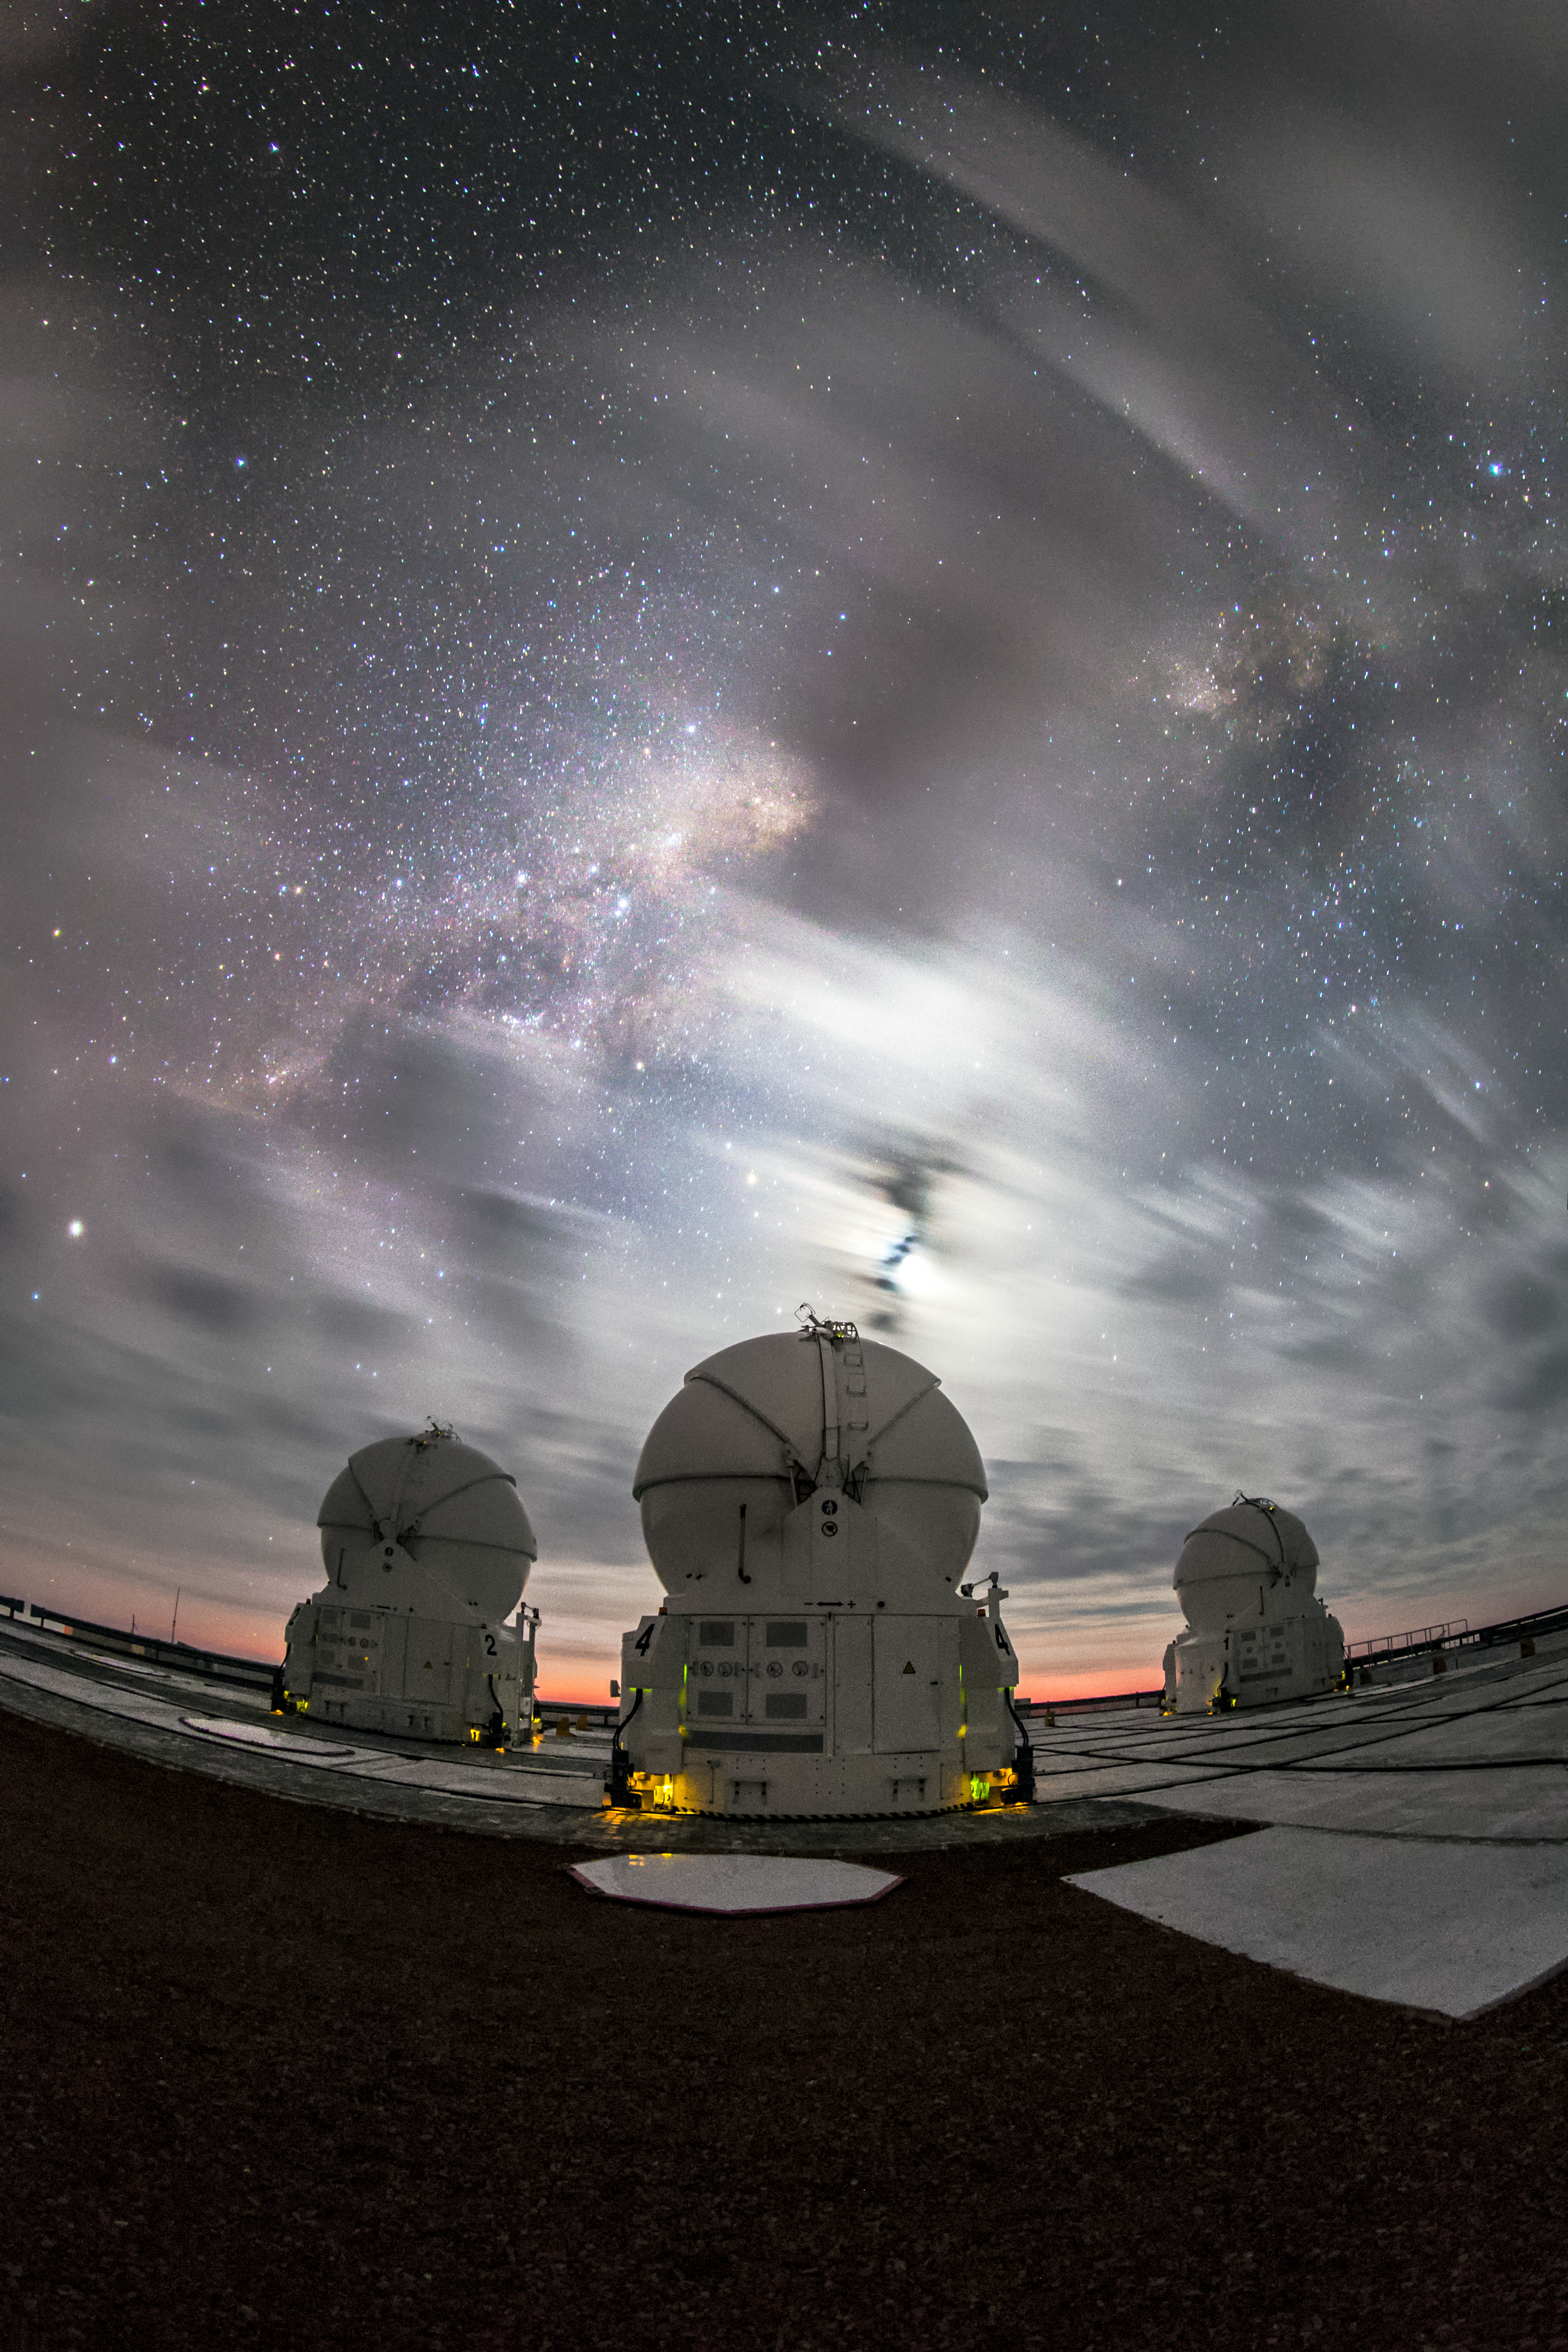

A twilit display

After sunset a partially cloudy sky can cause a beautiful show of colours. In the foreground of this image some of the ESO-operated Auxiliary Telescopes for the Very Large Telescope (VLT) are visible. The VLT is based at the Cerro Paranal site in the Atacama Desert of northern Chile. It is the world's most advanced optical instrument, consisting of four Unit Telescopes with main mirrors of 8.2 metres diametre each, and four smaller Auxiliary Telescopes.

Credit: M. Claro/ESO